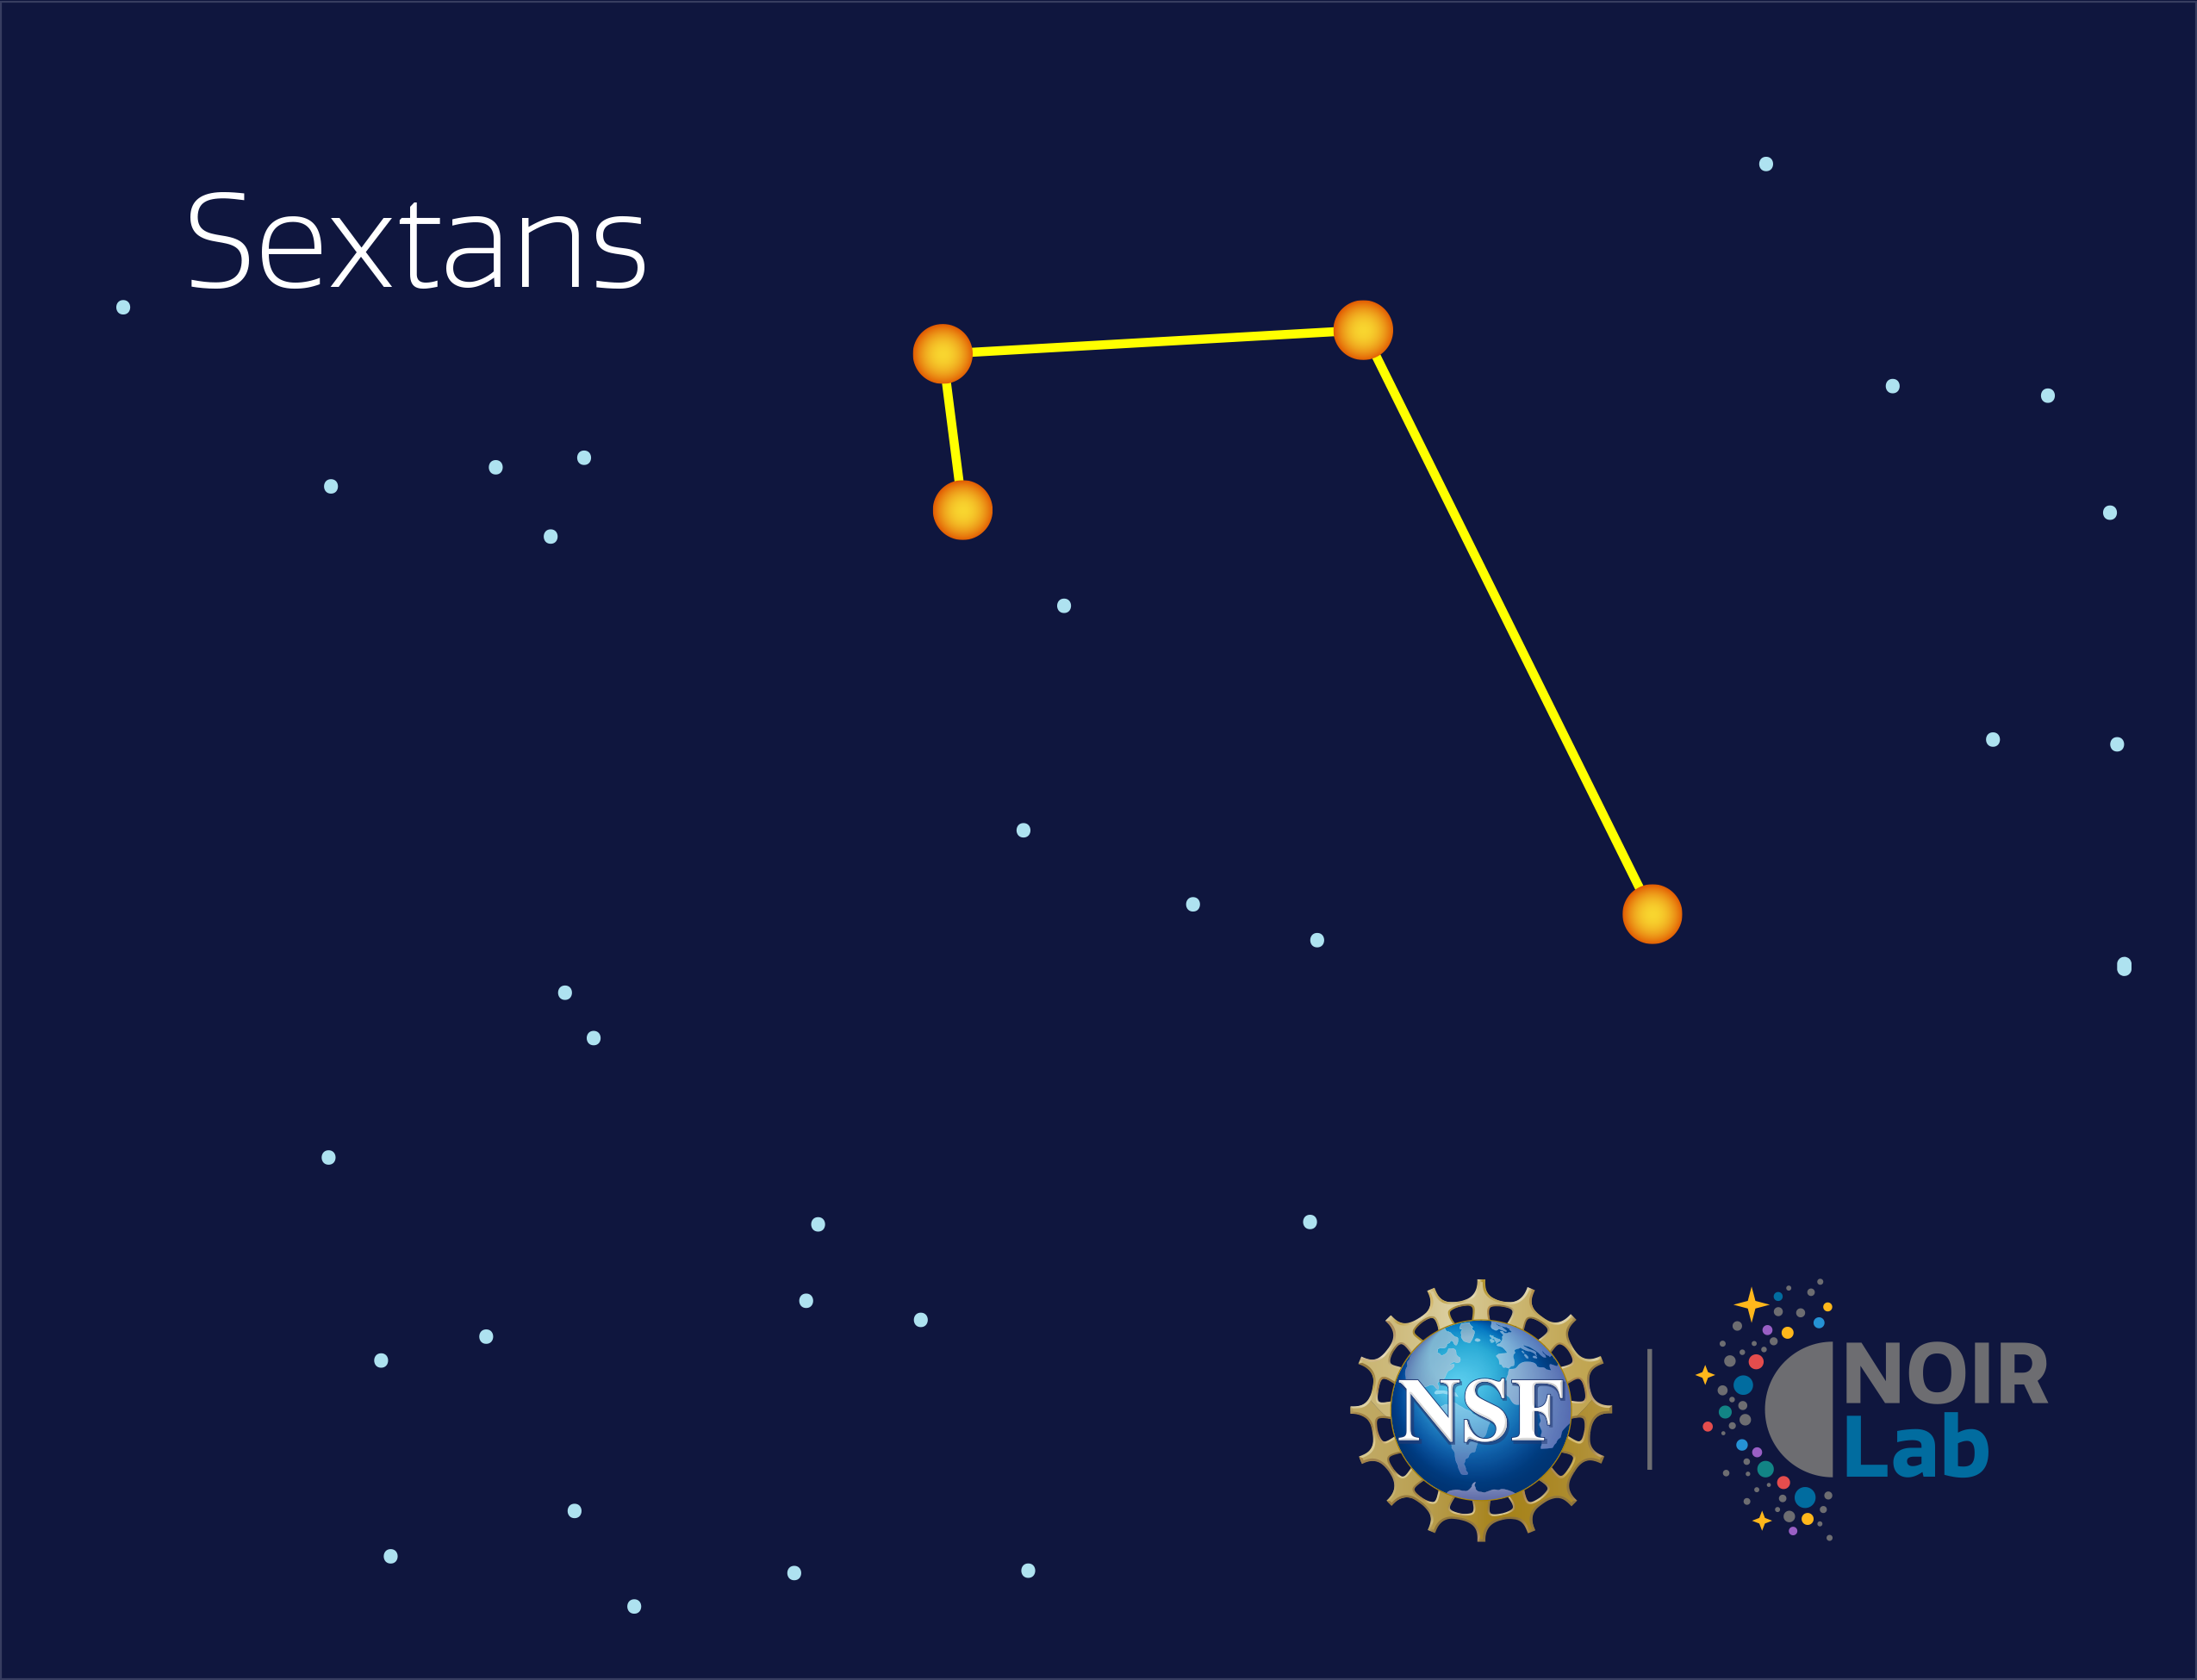

Sextans

Credit: NOIRLab